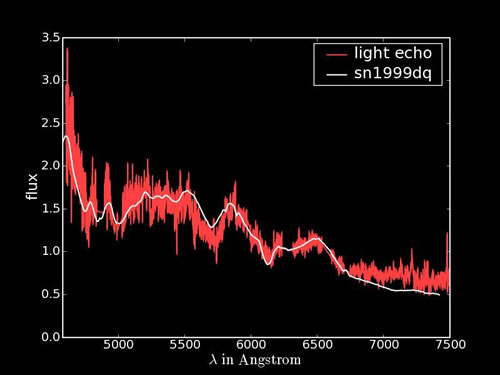

GMOS-South spectrum of the light echo from SNR 0509-67.5

GMOS-South spectrum of the light echo from SNR 0509-67.5. Overplotted in white is the spectrum of SN 1999dq, one of the sample of nearby SNe which best matches the observed light echo spectrum.

Credit: International Gemini Observatory/NOIRLab/NSF/AURA